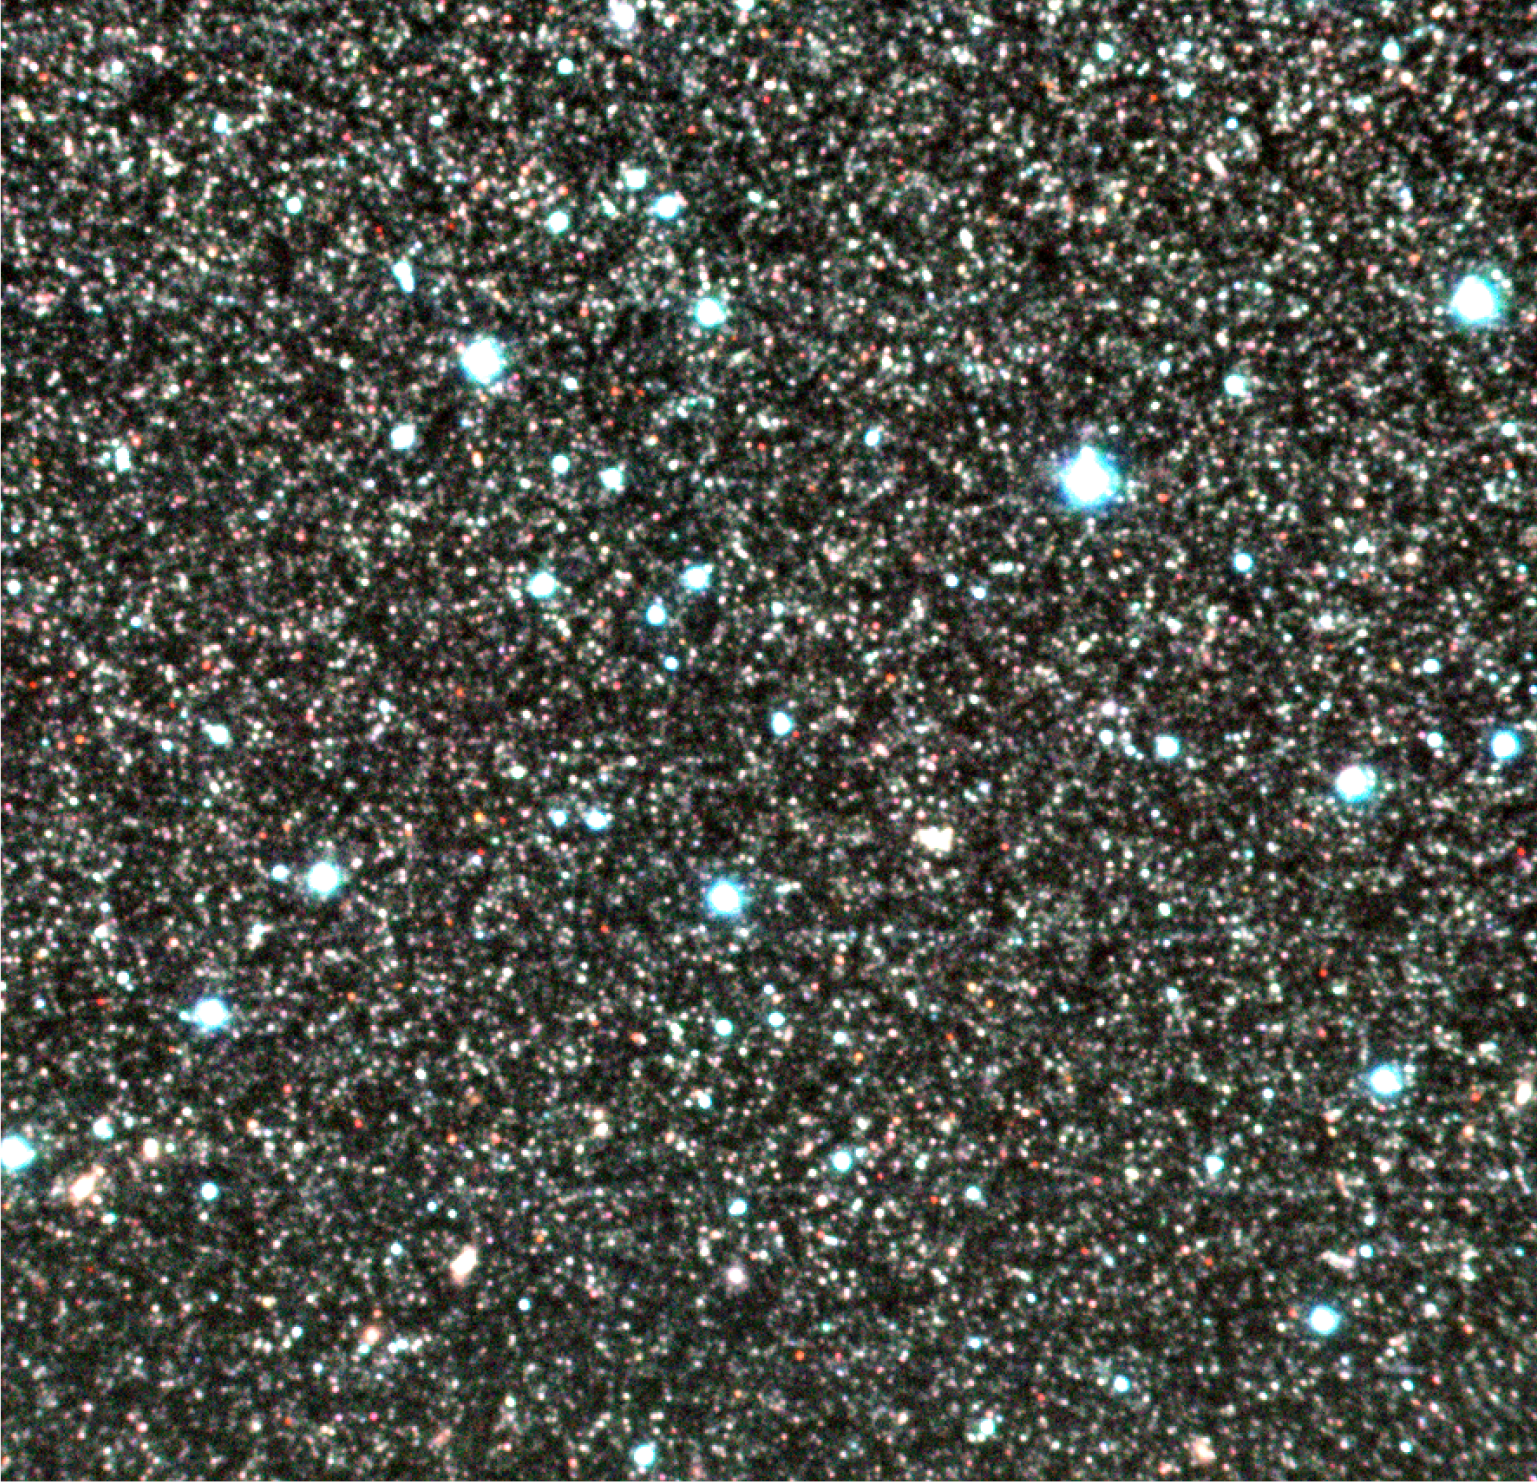

Centaurus A – Field 2 (halo)

Colour composites of "Field 2" in the halo of the peculiar galaxy Centaurus A (NGC 5128), based on exposures through three near-infrared filters (the J-, H- and K-bands at wavelengths 1.2, 1.6 and 2.2 µm, respectively) with the ISAAC multi-mode instrument at the 8.2-m VLT ANTU telescope at the ESO Paranal observatory. This ISAAC image is one of the two deepest near-infrared images ever obtained in this galaxy and shows thousands of its stars of different colours. In the present colour-coding, the redder an image, the cooler is the star. The original pixel size is 0.15 arcsec and both fields measure 2.5 x 2.5 arcmin 2. North is up and East is left.

Credit: ESO